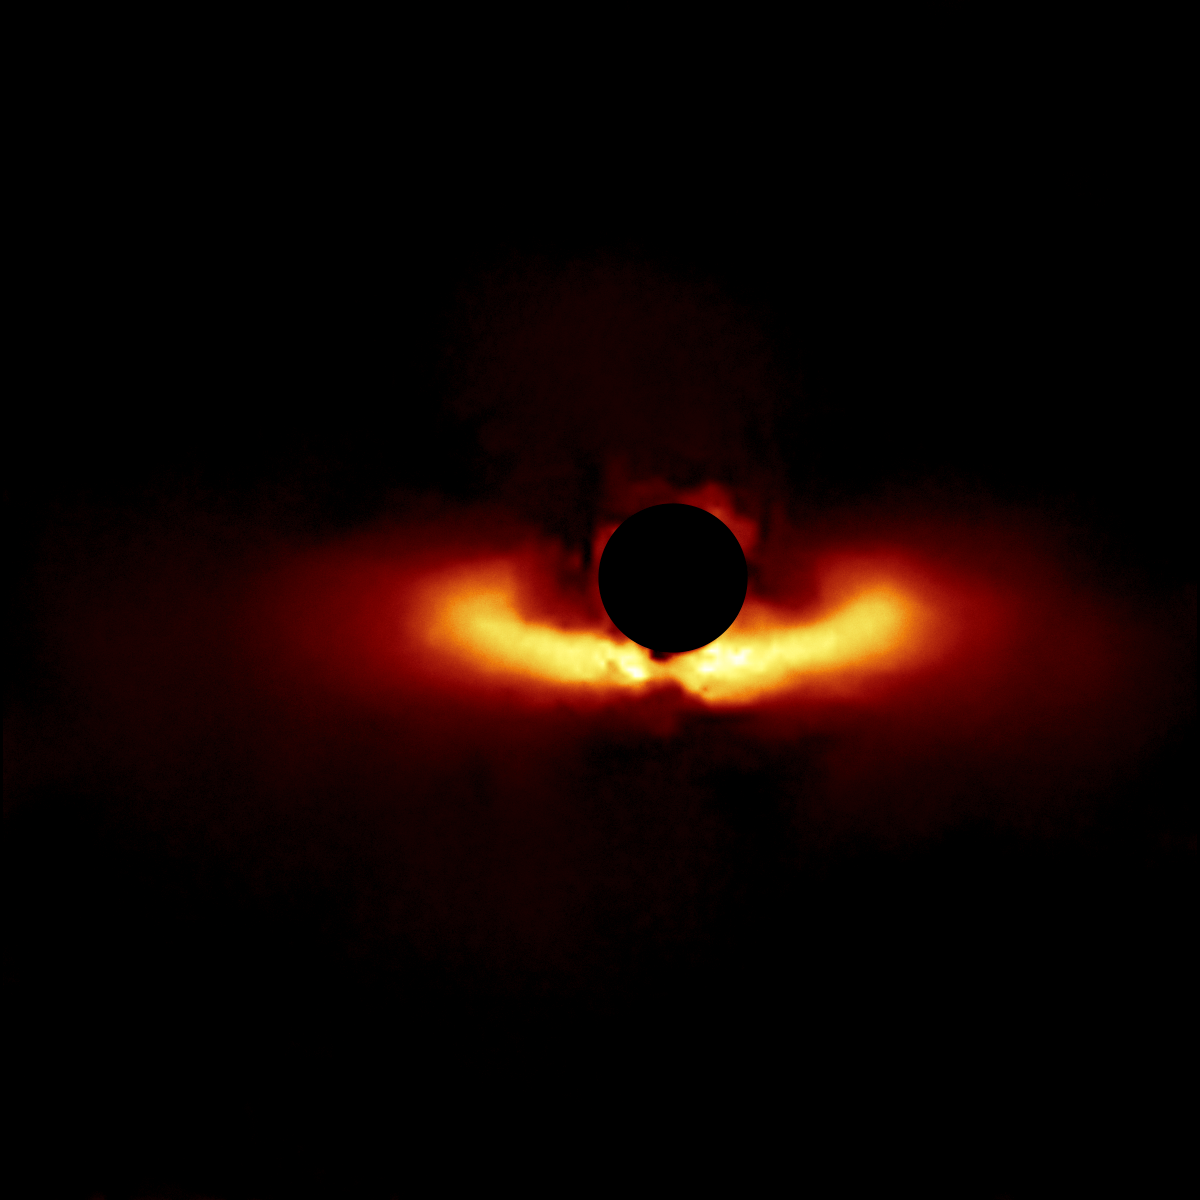

HD 117214

A circumstellar disk around star HD 117214 selected from the larger sample of 26 disks obtained with the Gemini South telescope in Chile using the Gemini Planet Imager (GPI).

Credit: International Gemini Observatory/NOIRLab/NSF/AURA/T. Esposito (UC Berkeley)Image processing: Travis Rector (University of Alaska Anchorage), Mahdi Zamani & Davide de Martin